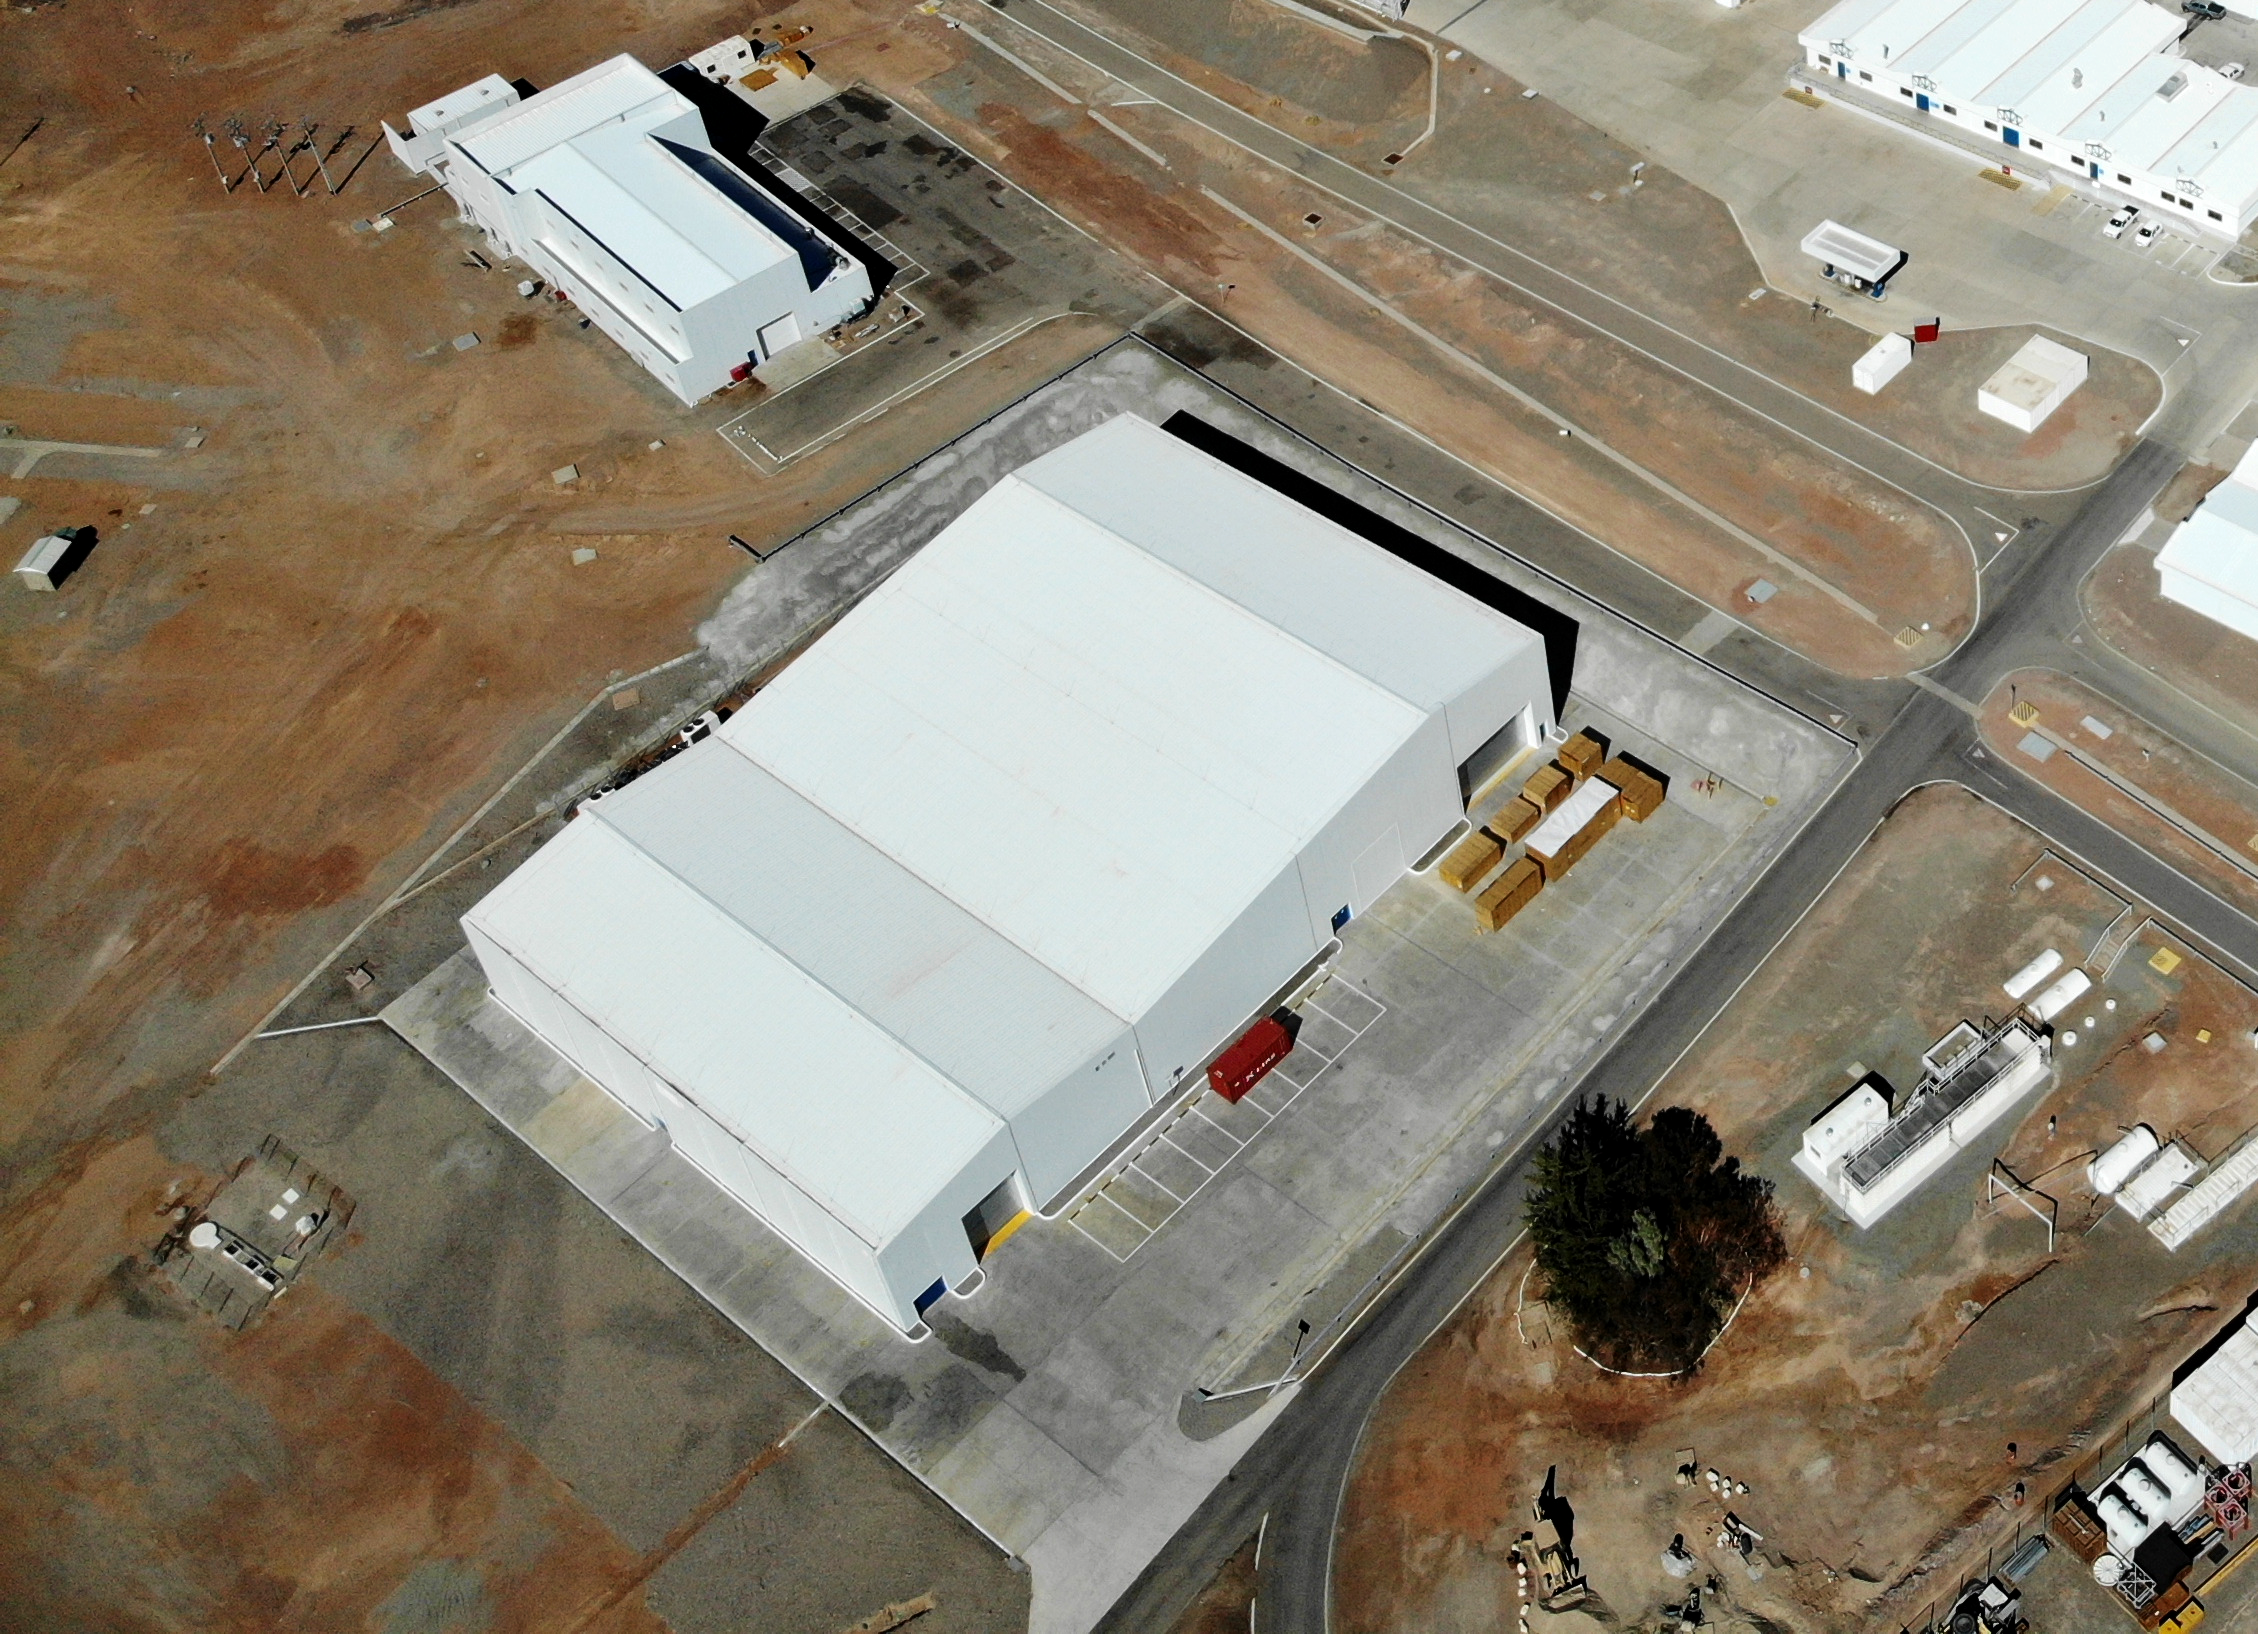

Flying over the ELT Technical Facility

This image, taken in 2020, is a bird's-eye view of the ELT Technical Facility (ETF) in Paranal, Chile. This facility will serve as a site for integrating and verifying ELT components before they join the telescope. It will also be the site where ELT mirrors are cleaned and recoated before being placed back on the telescope.

Credit: ESO/G. Hüdepohl (atacamaphoto.com)